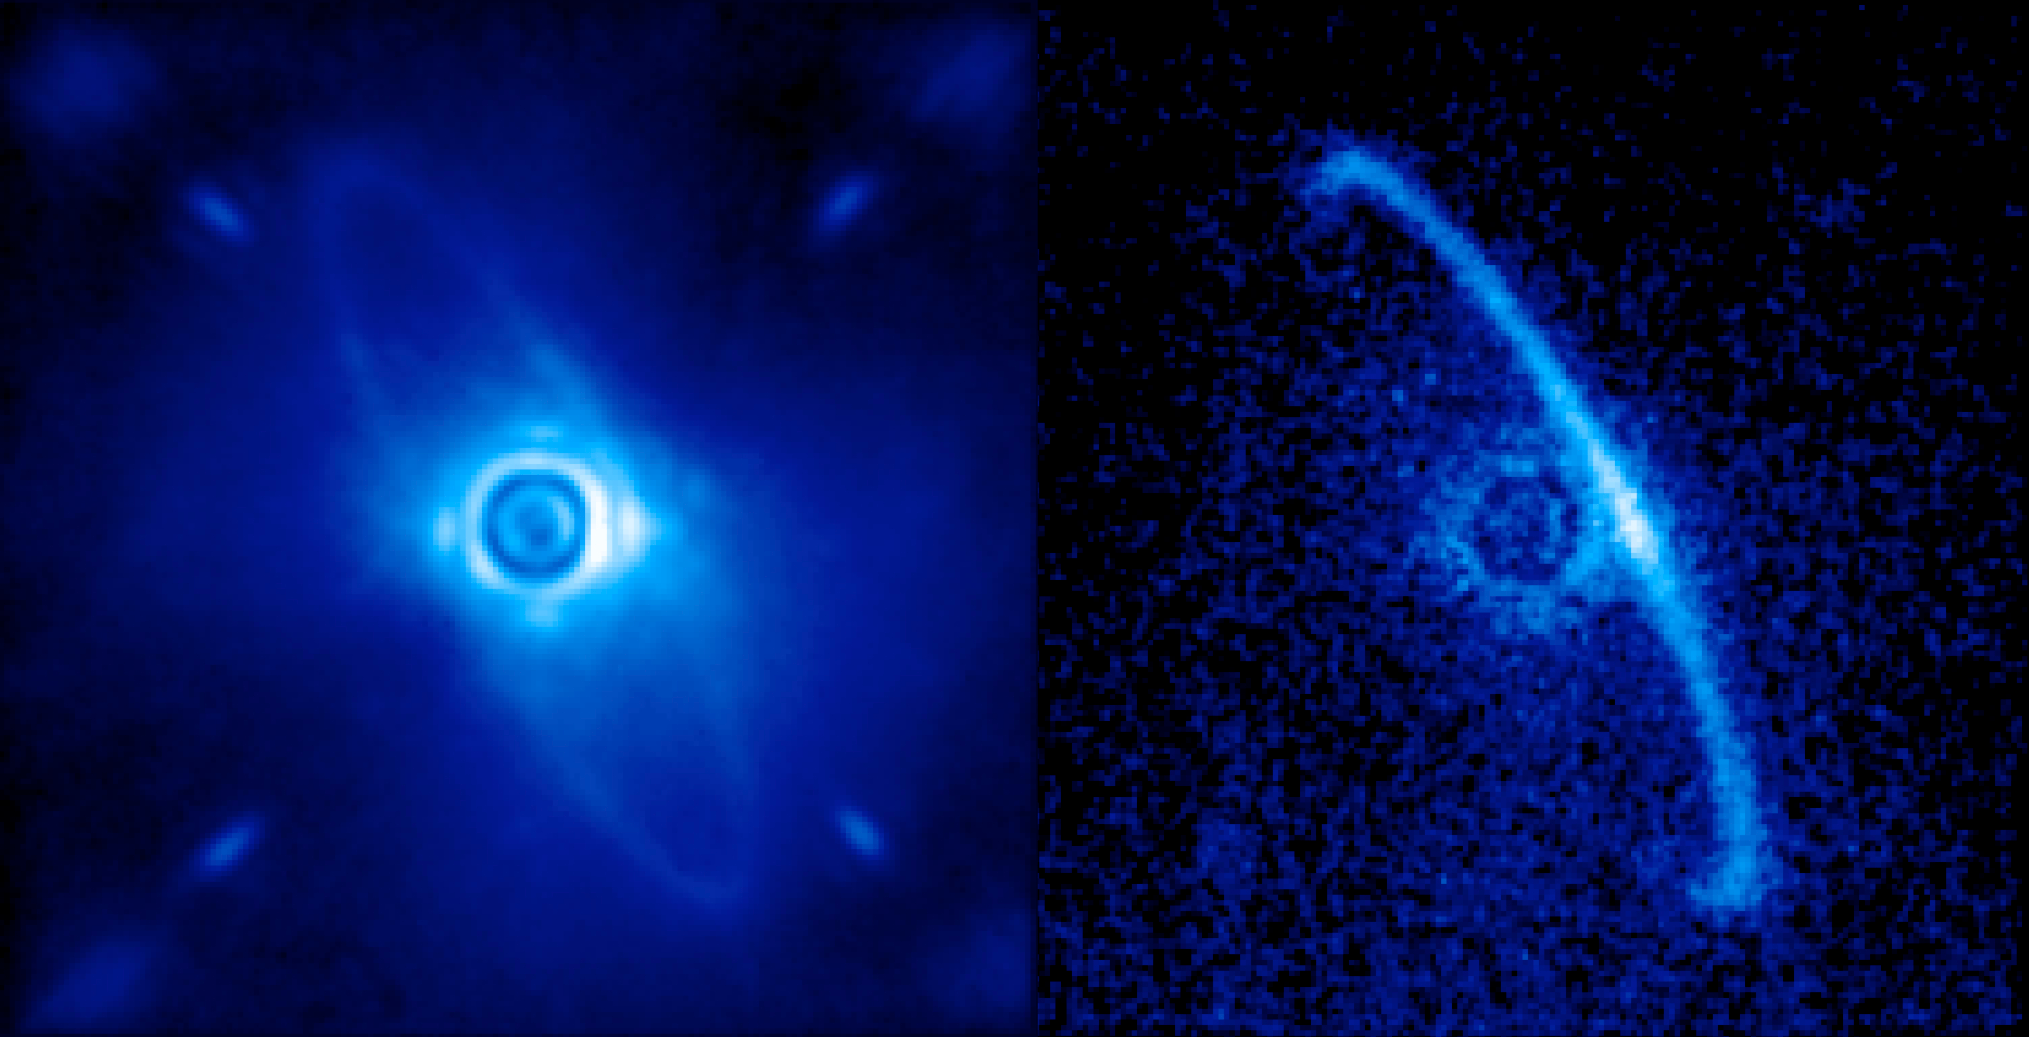

Gemini Planet Imager First Light!

Gemini Planet Imager’s first light image of the light scattered by a disk of dust orbiting the young star HR4796A. This narrow ring is thought to be dust from asteroids or comets left behind by planet formation; some scientists have theorized that the sharp edge of the ring is defined by an unseen planet. The left image (1.9-2.1 microns) shows normal light, including both the dust ring and the residual light from the central star scattered by turbulence in the Earth’s atmosphere. The right image shows only polarized light. Leftover starlight is unpolarized and hence removed from this image. The light from the back edge of the disk is strongly polarized as it scatters towards us.

Credit: Processing by Marshall Perrin, Space Telescope Science Institute.